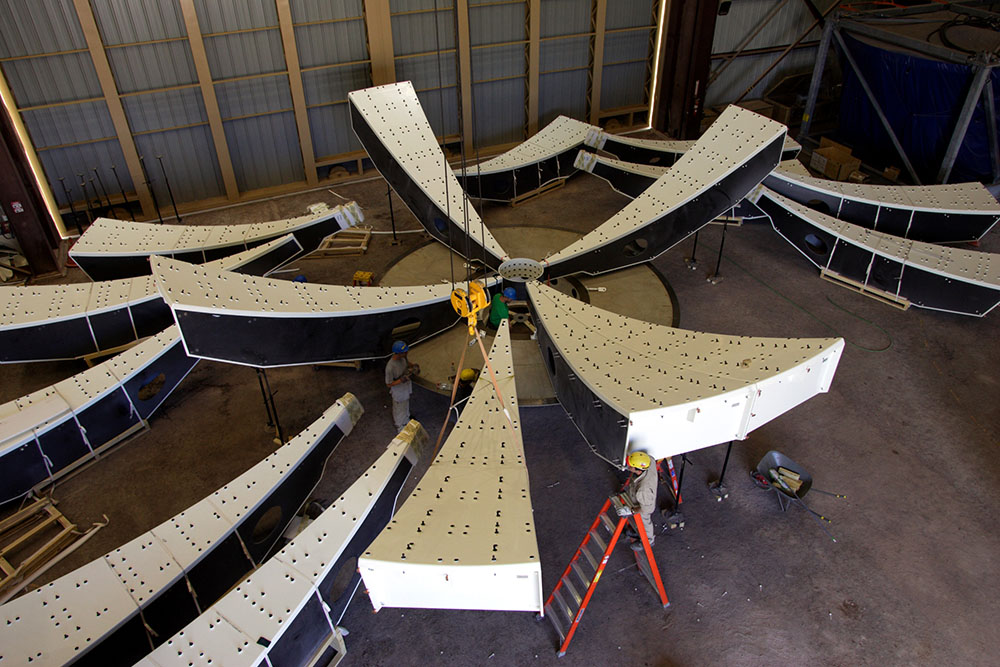

Reflector Mounting

Part of the antenna construction process is mounting the reflector. This process takes 18 days from mounting of the first bus to give shape to the 12-meter diameter plate. In this photo: reflector mounting process on a North American antenna.

Credit: Carlos Padilla - AUI/NRAO | Download image